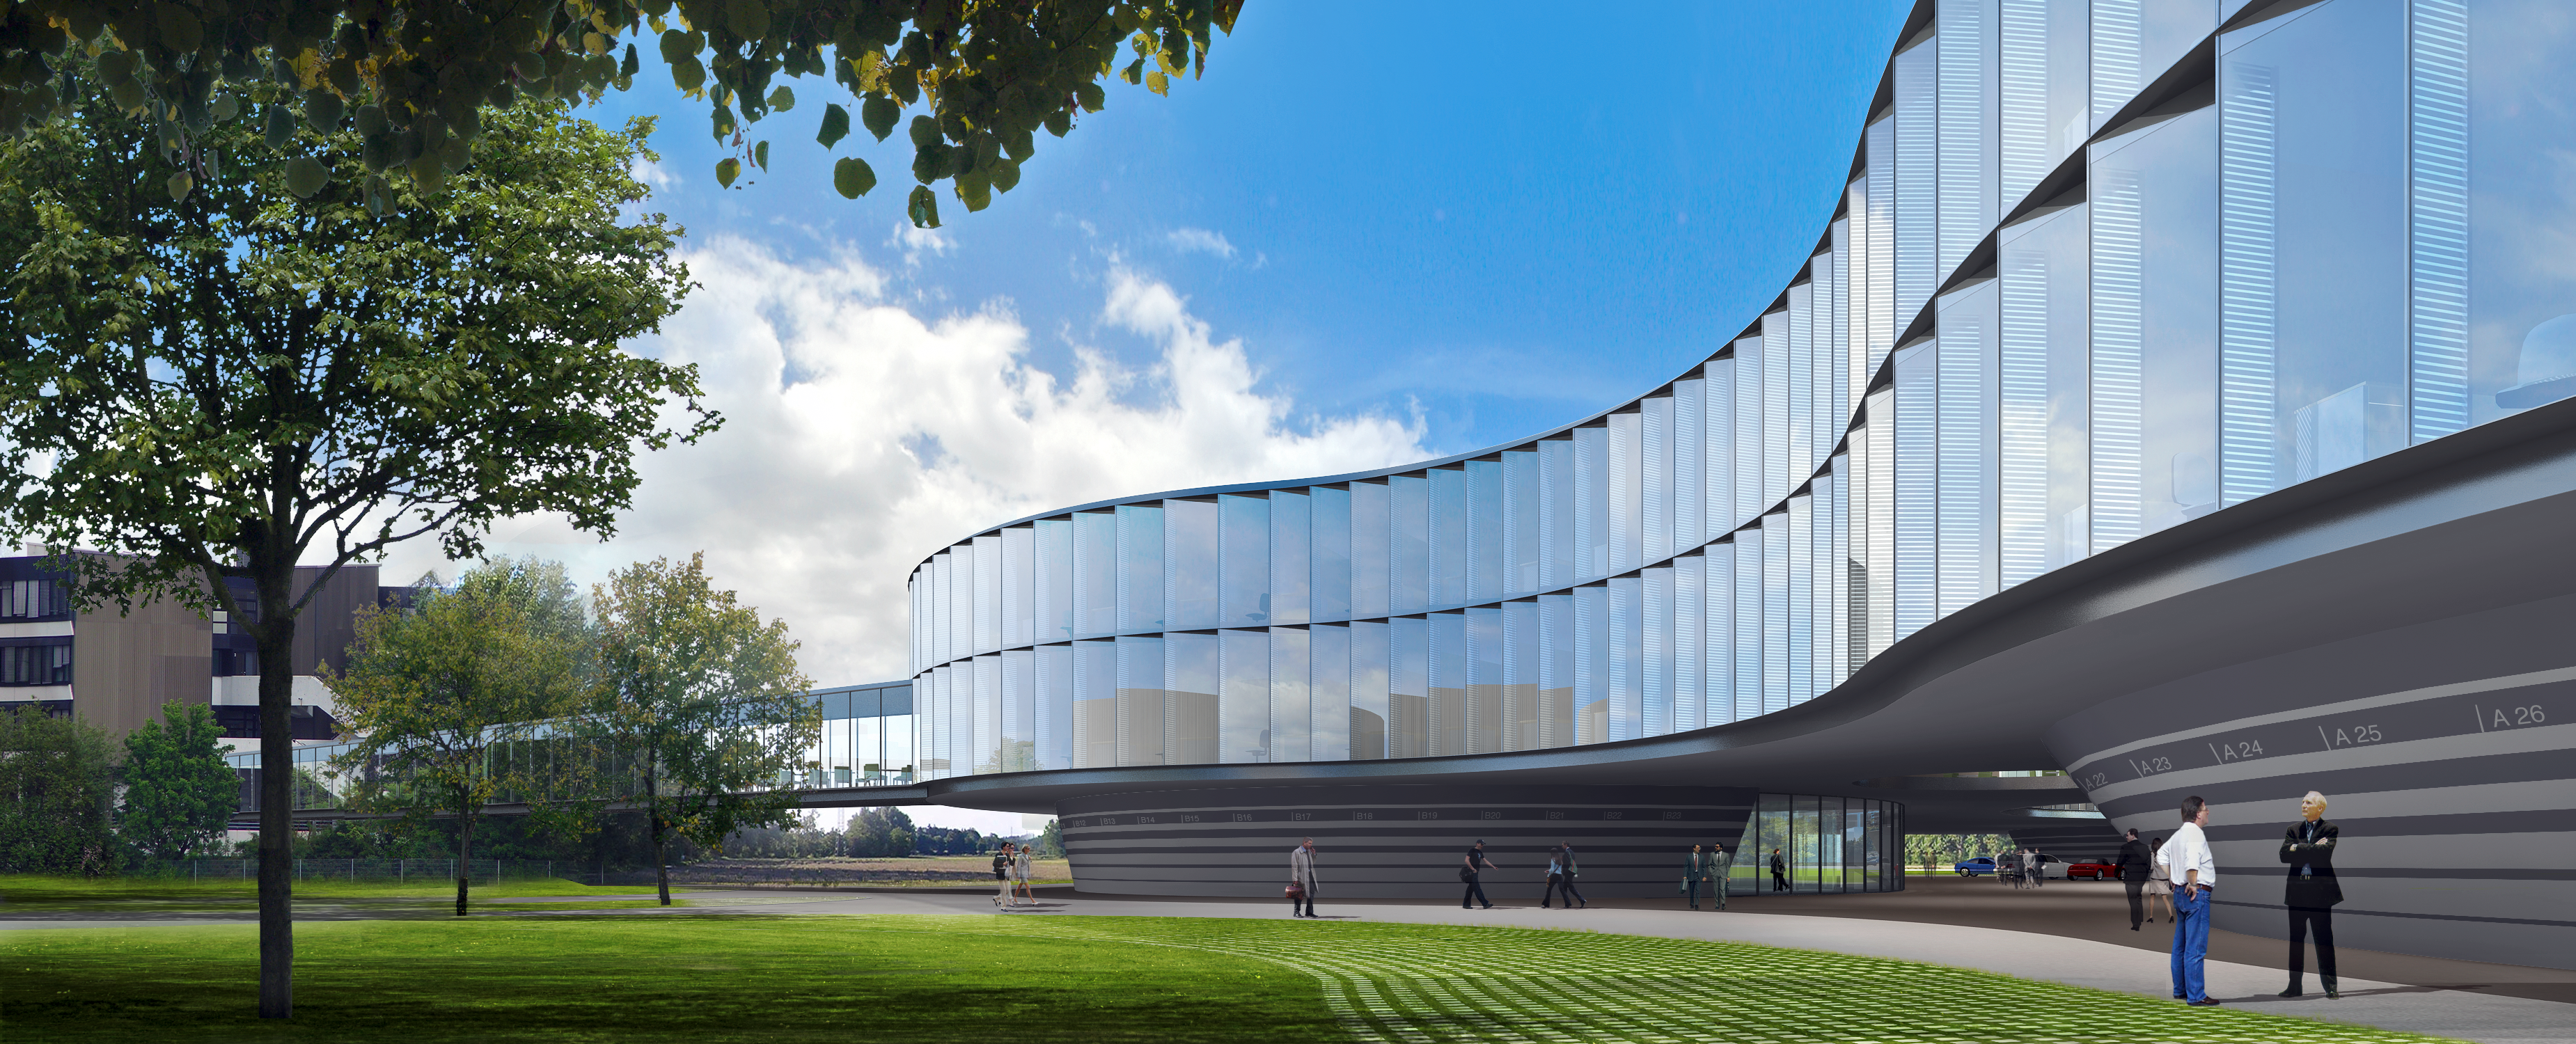

Architect’s rendering of the new ESO Headquarters Extension (daytime)

This artist’s rendering shows how the extension of the ESO Headquarters in Garching, Germany will look when completed towards the end of 2013. The innovatively styled new office building was designed by architects Auer+Weber. It will help to house the growing number of Garching staff, and be the cradle of the technological innovations needed for ESO’s ambitious projects such as the European Extremely Large Telescope.

Credit: ESO/Auer+Weber